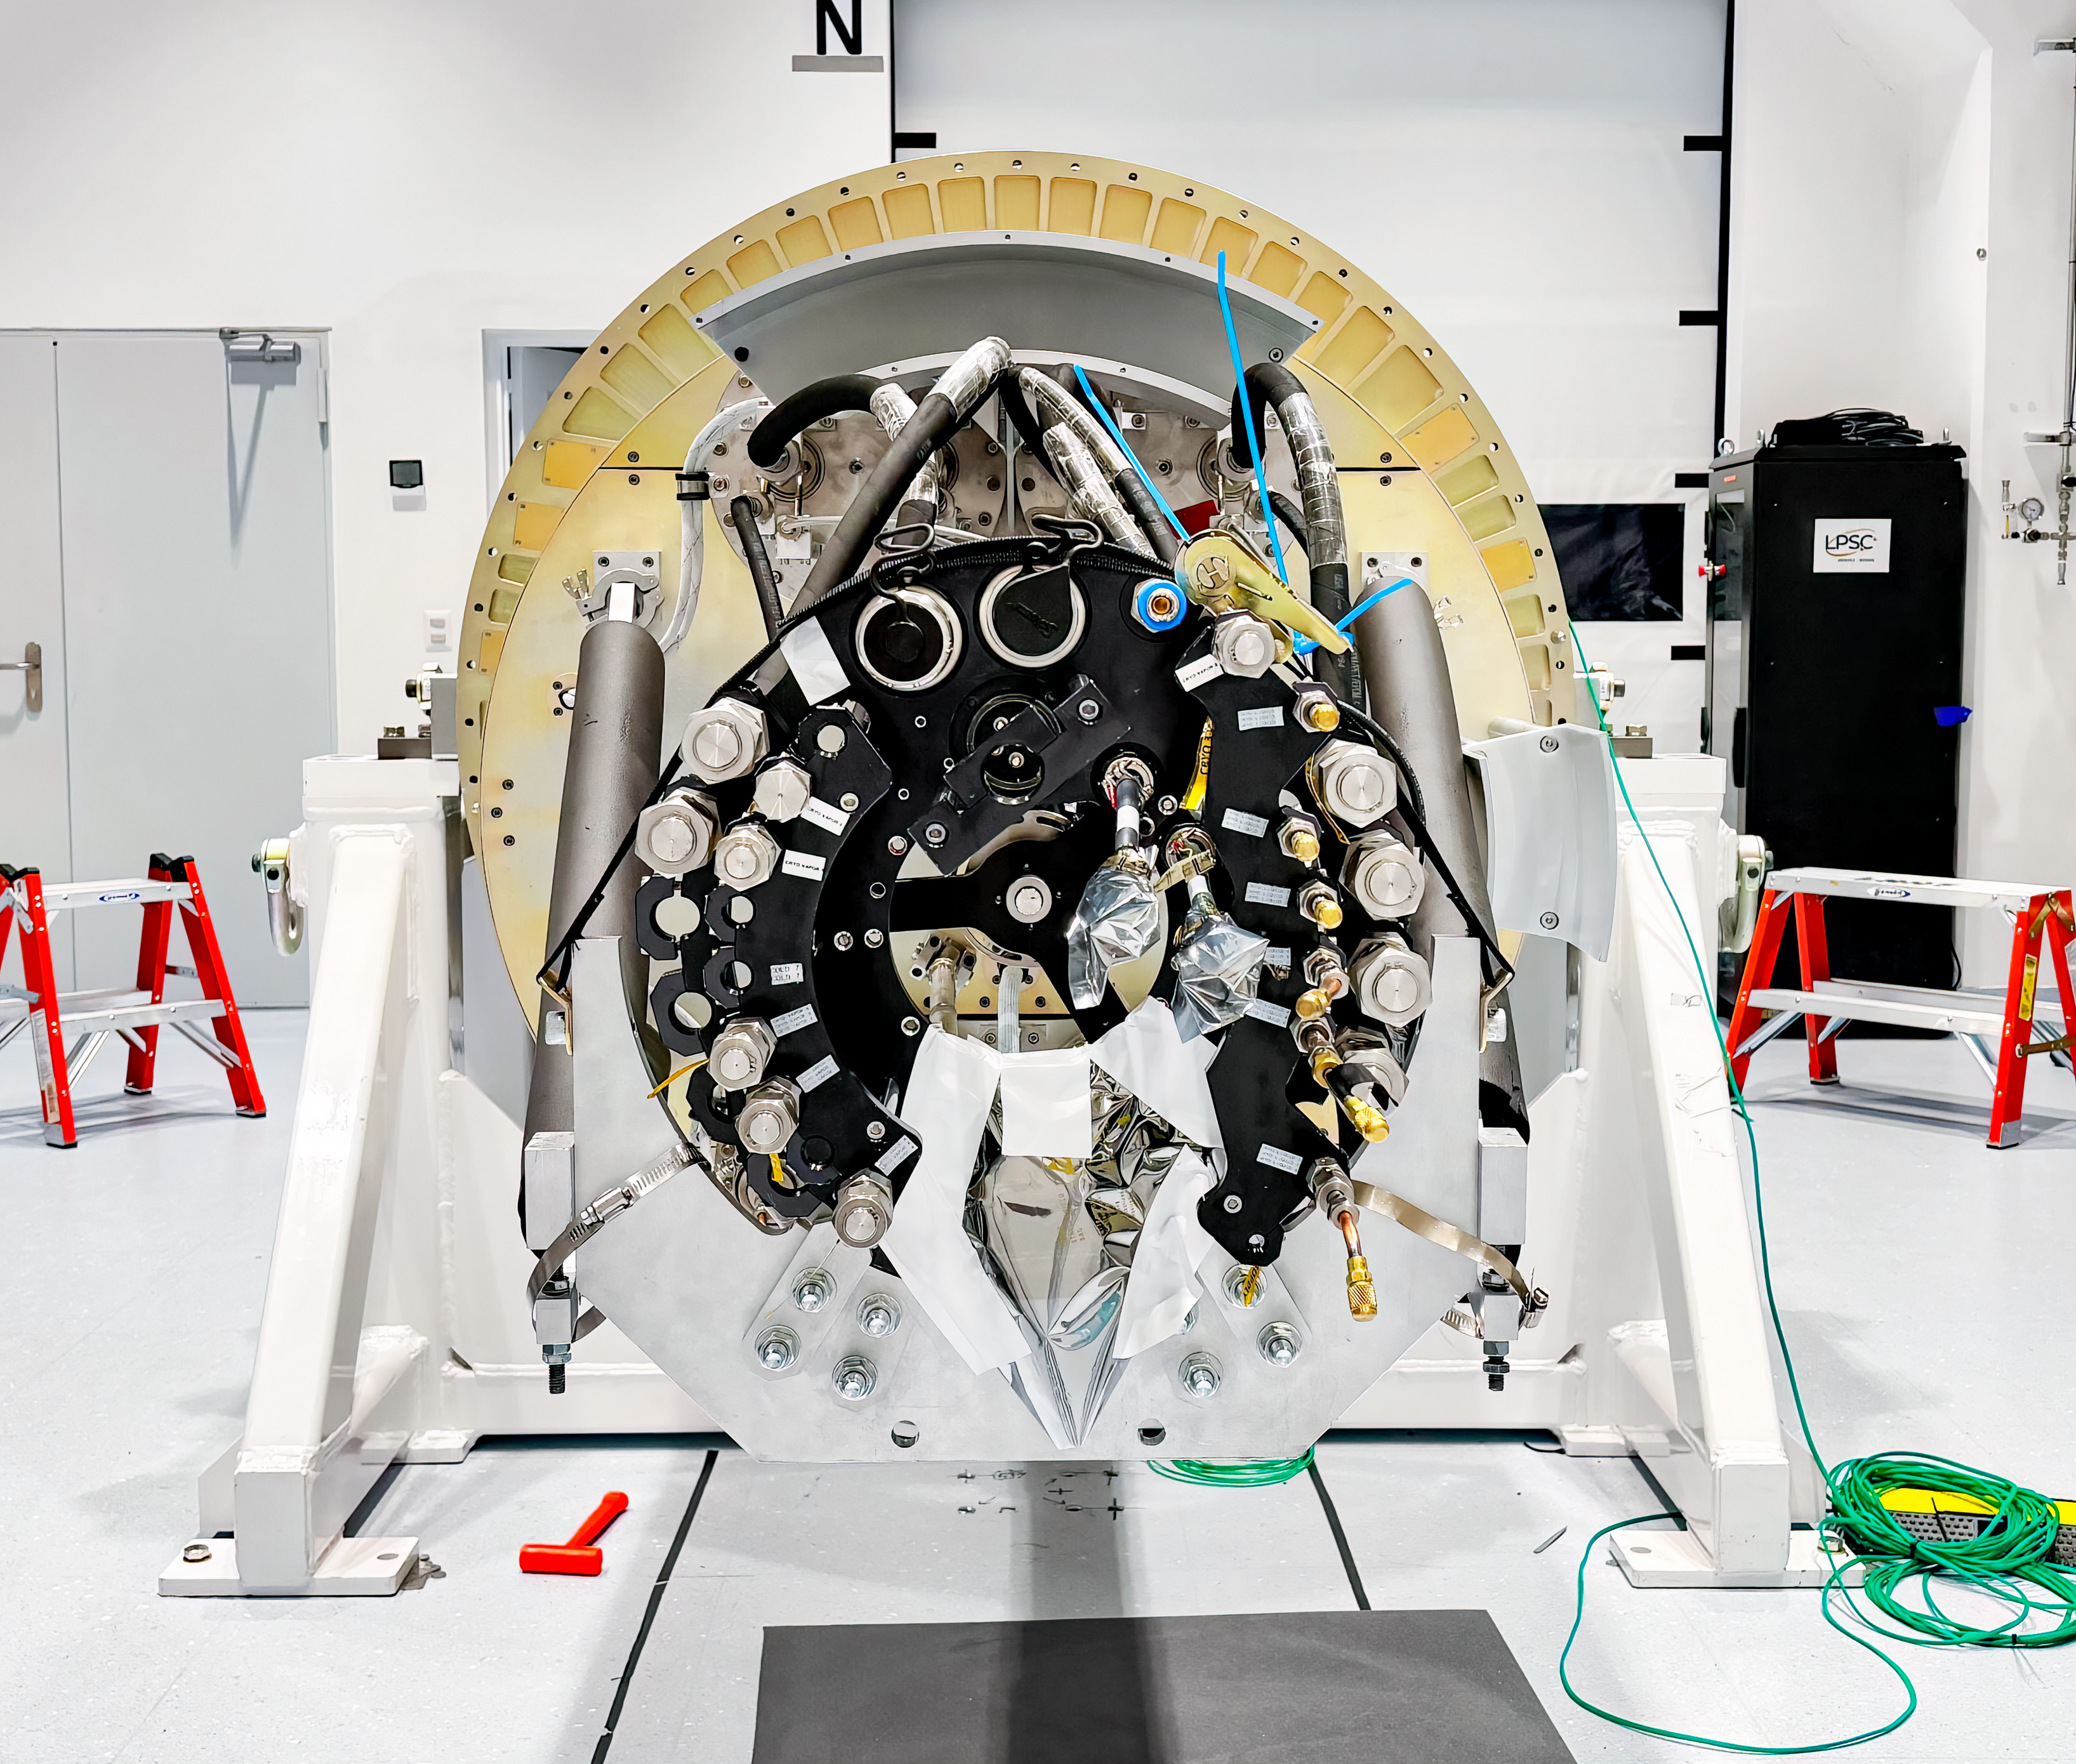

LSST Camera Move

The LSST Camera was moved from the summit clean room and attached to the camera rotator for the first time in February 2025.

Credit: RubinObs/NOIRLab/SLAC/DOE/NSF/AURA